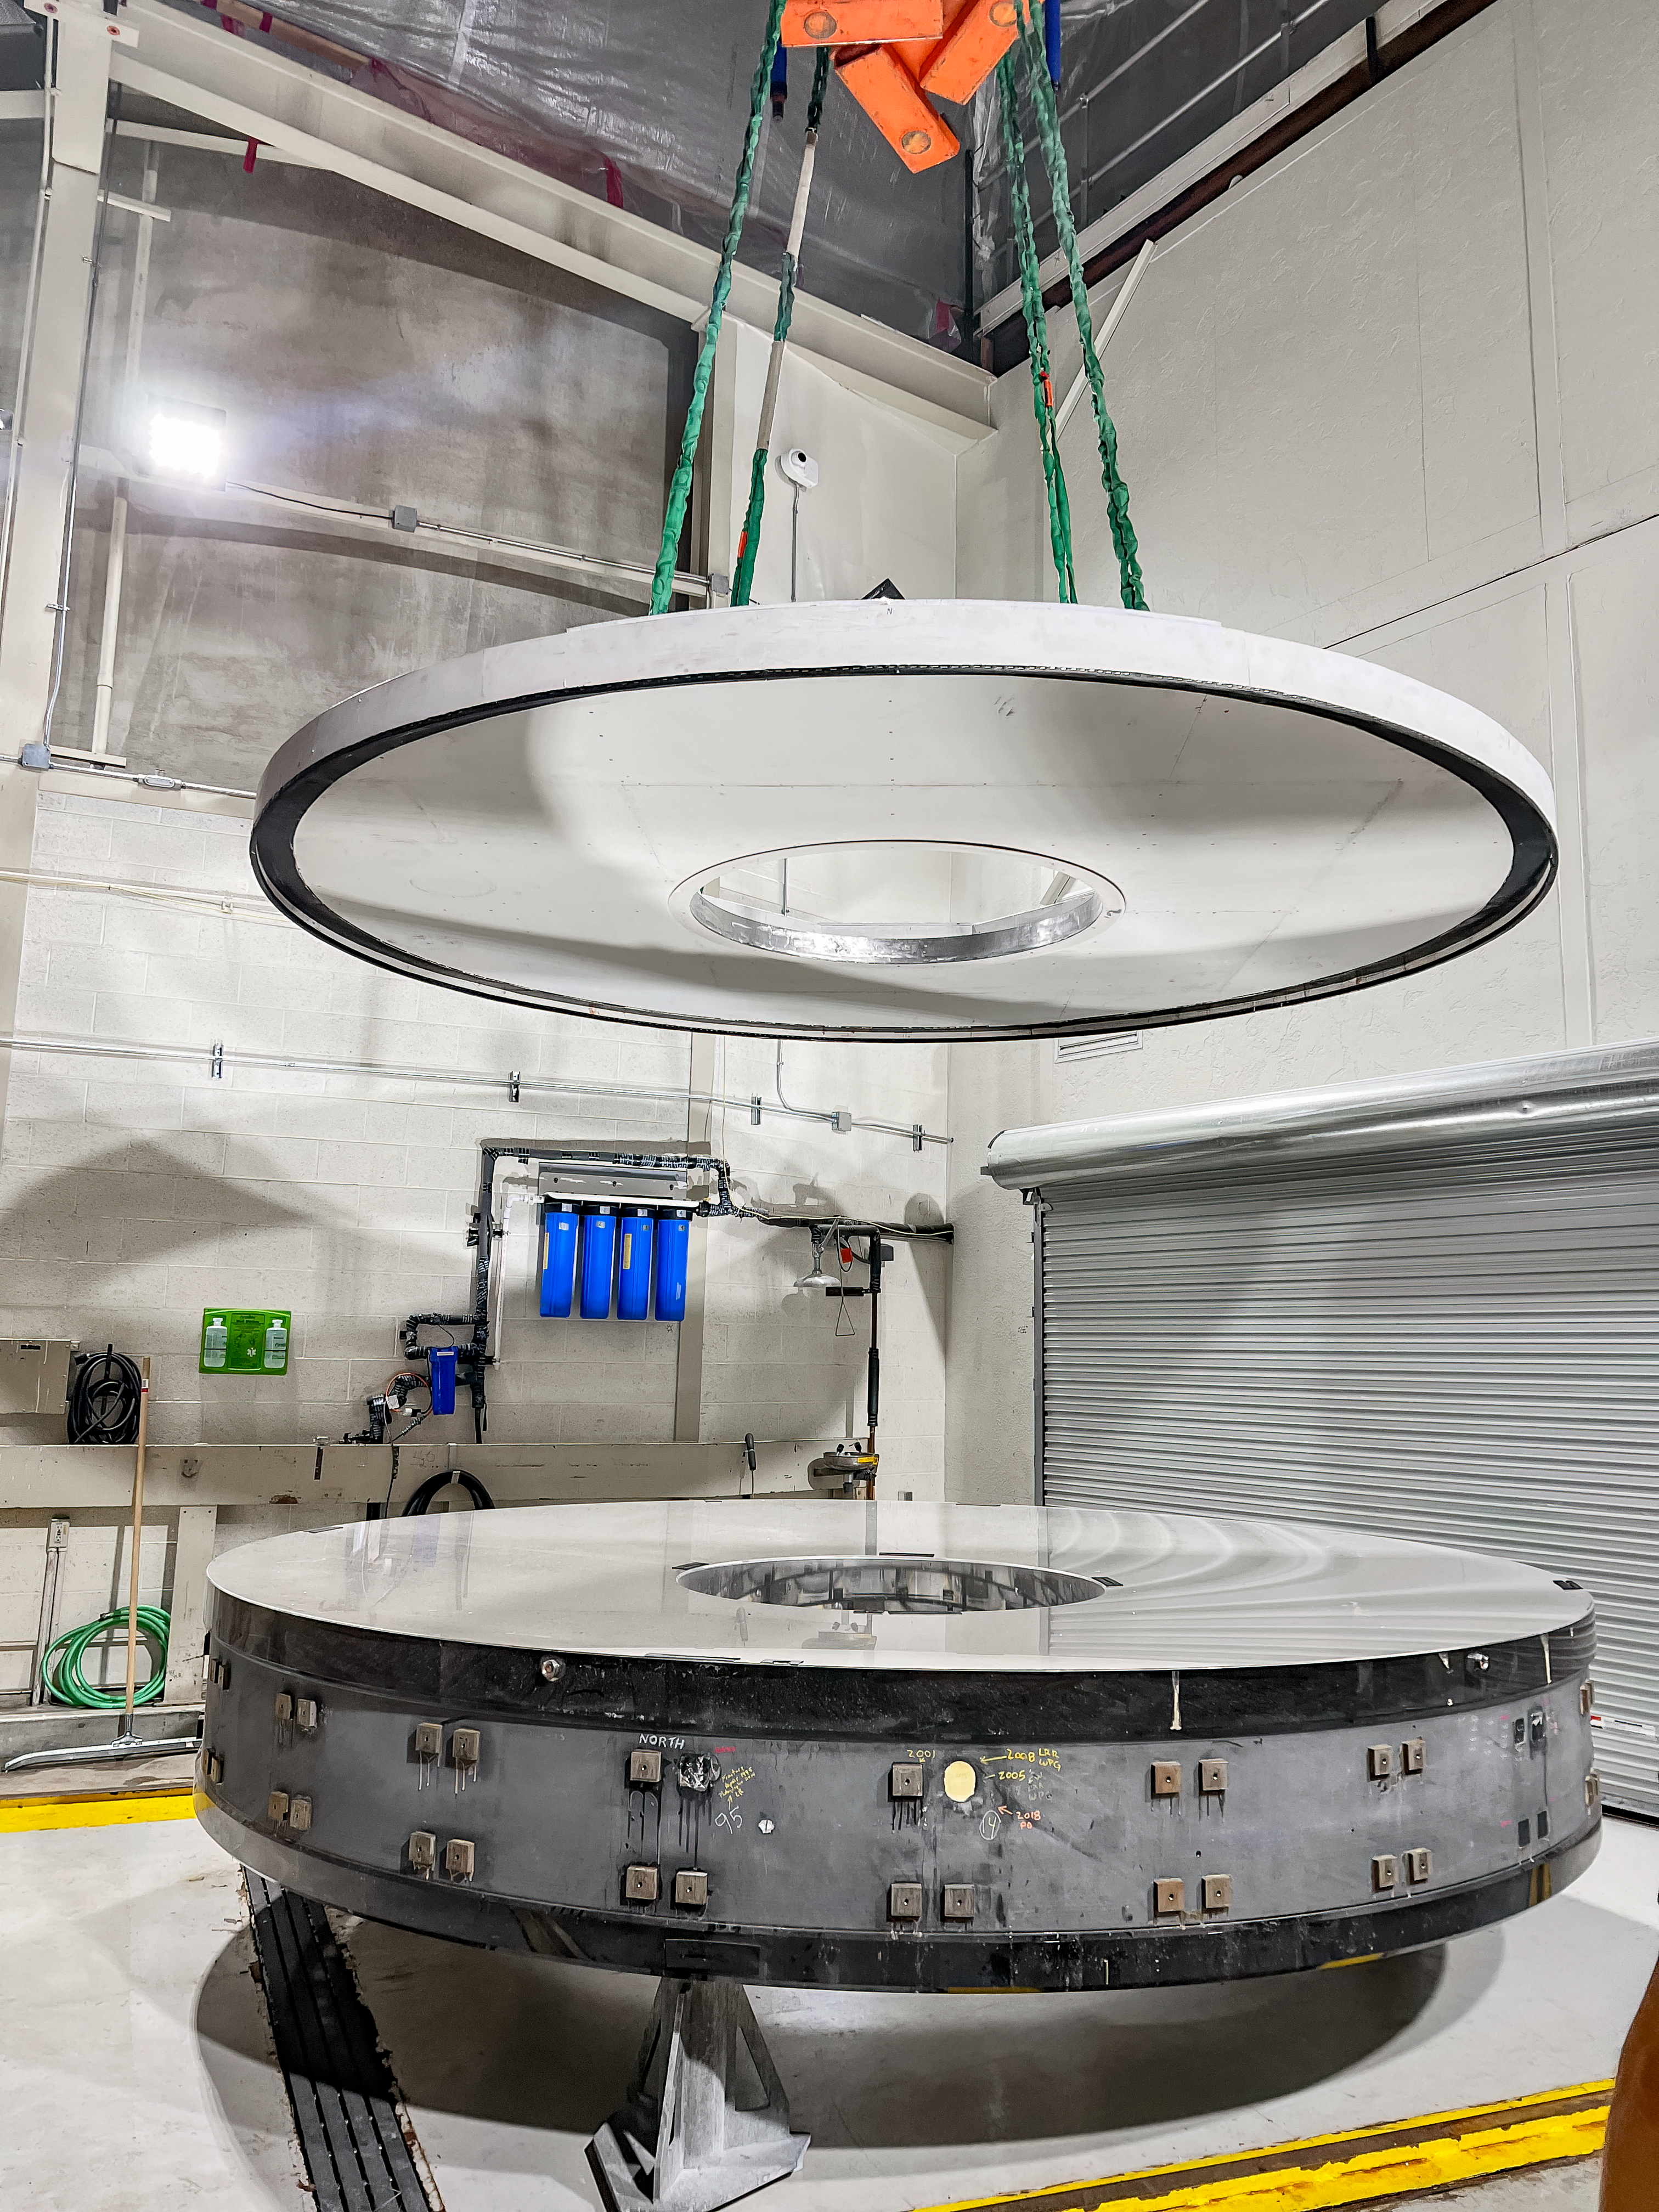

Nicholas U. Mayall Mirror Recoating

The Nicholas U. Mayall 4-meter Telescope's primary mirror positioned on the wash stands in preparation for stripping off the aluminum coating to apply a new reflective aluminum coating.

Credit: KPNO/NOIRLab/NSF/AURA/M. Edwards